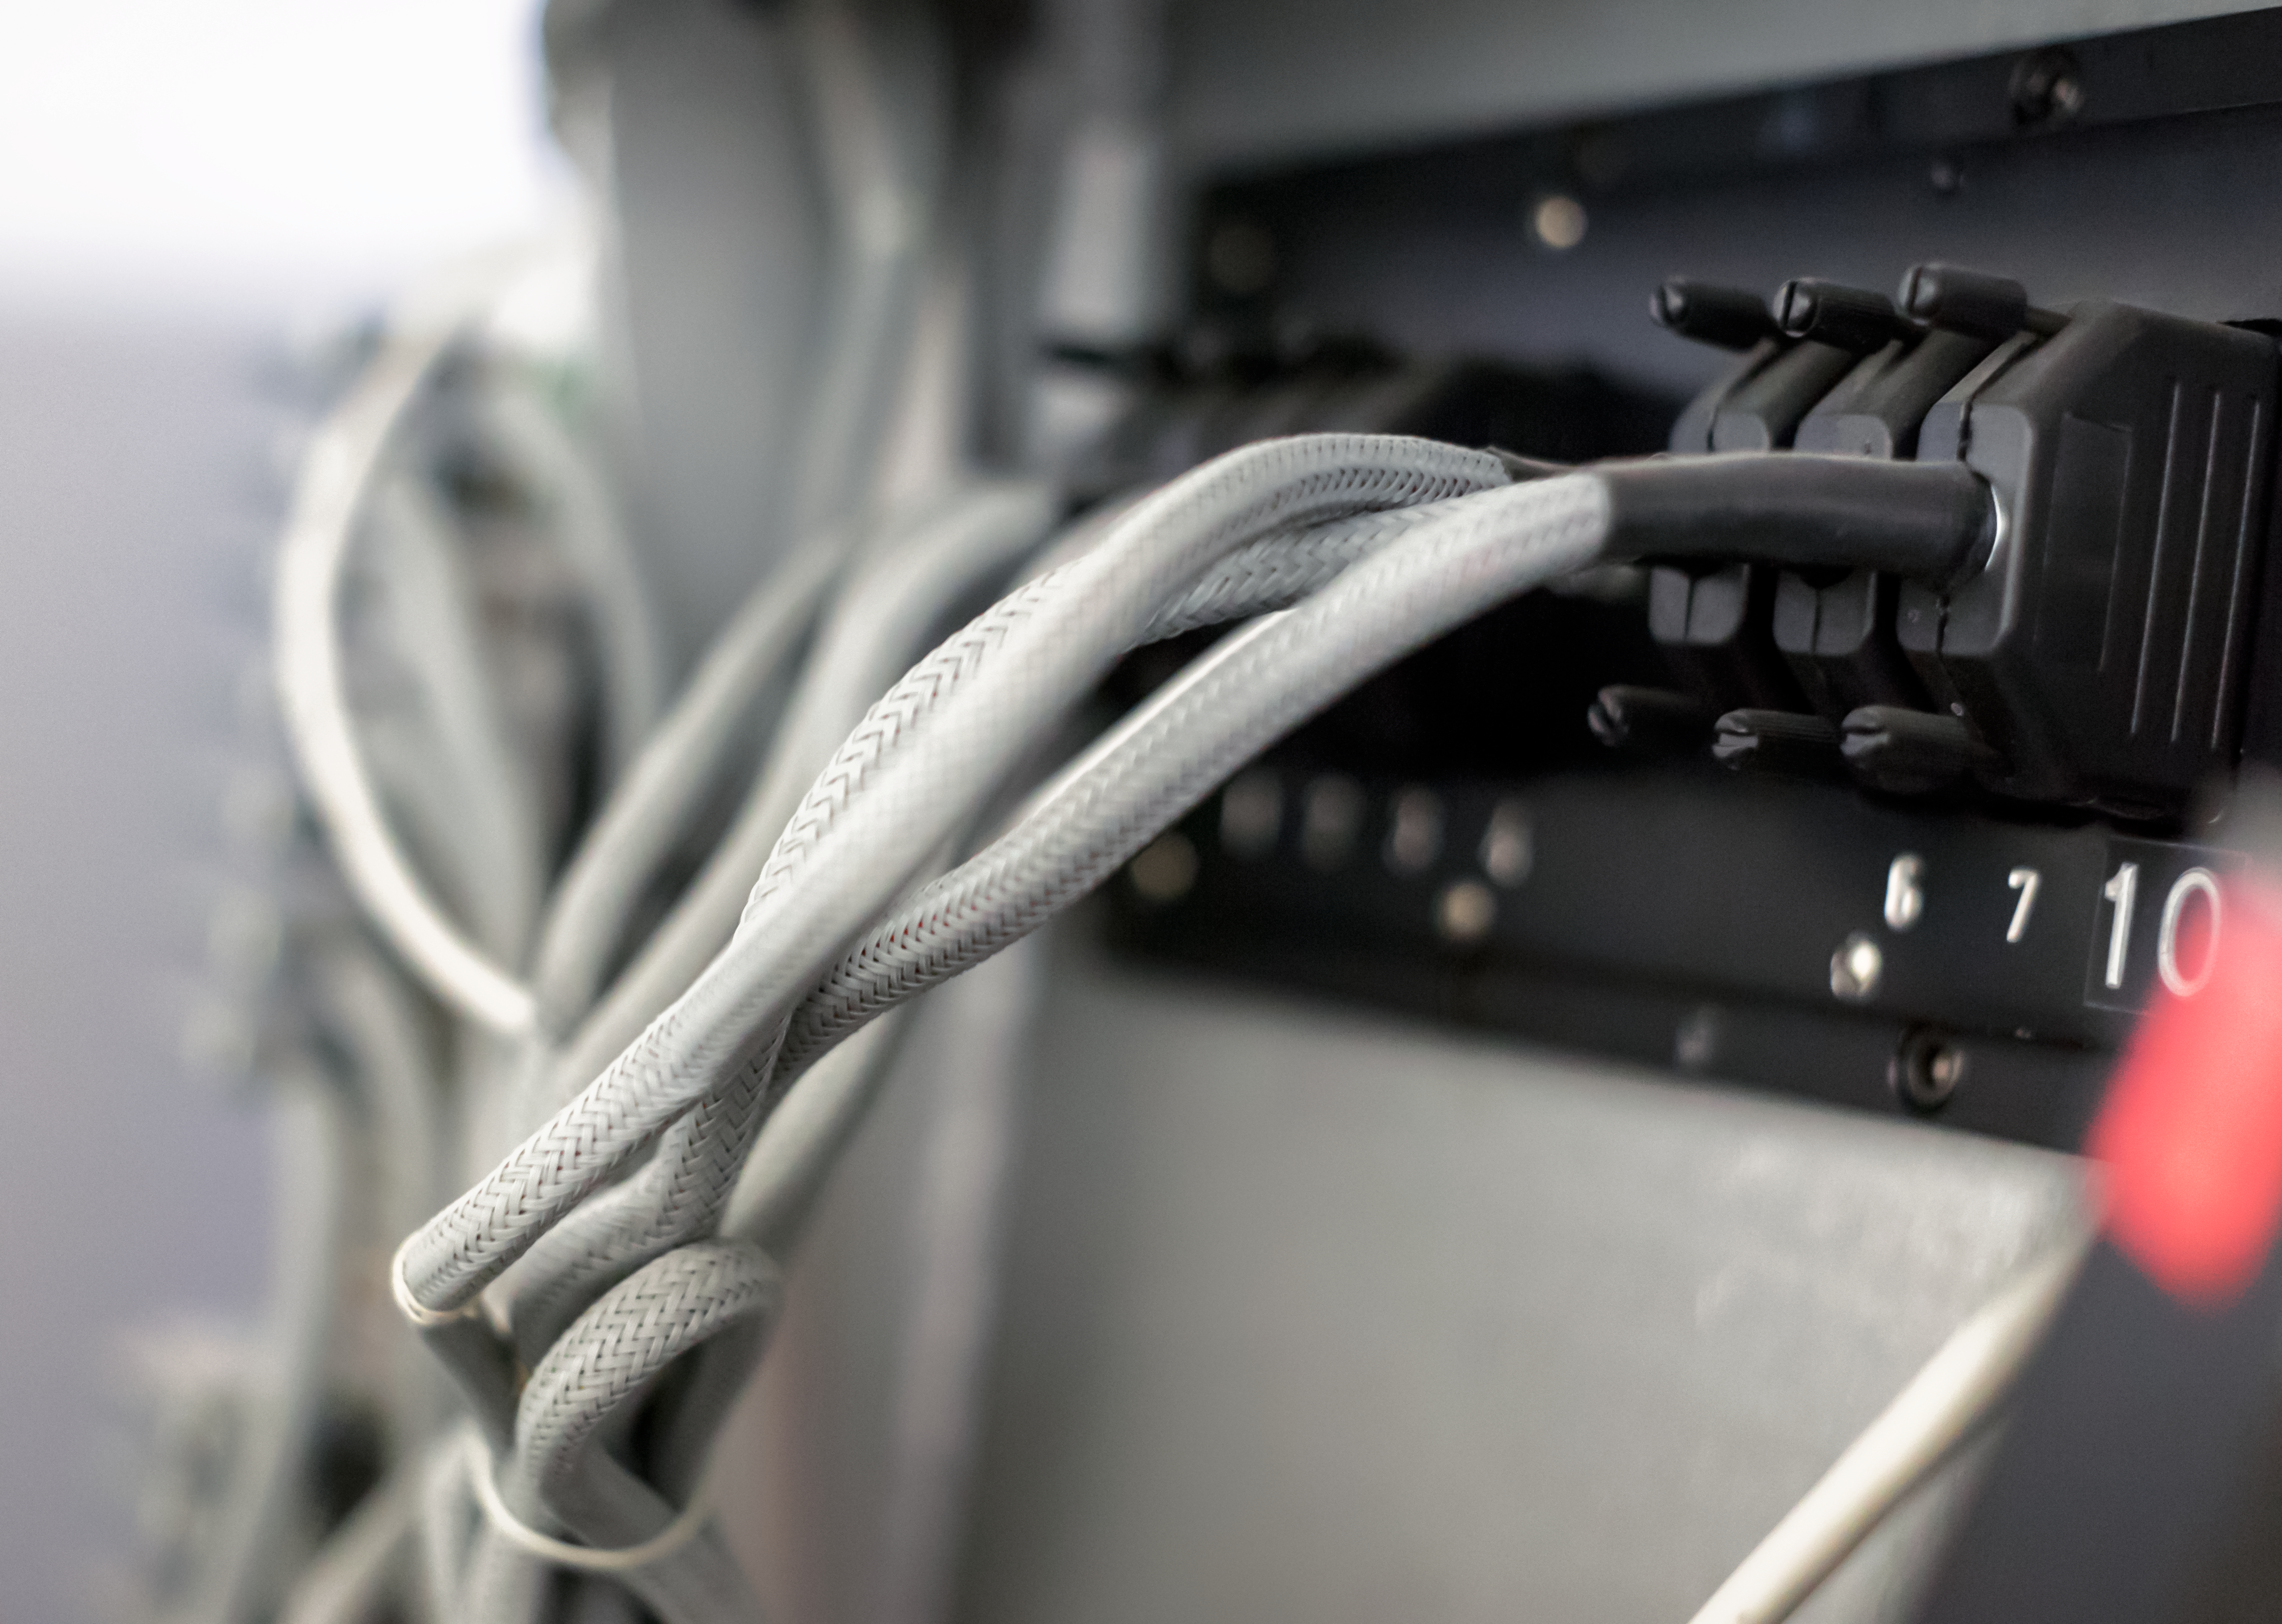

Divide and conquer

Detail of the CASPEC instrument at the La Silla Observatory.

Credit: ESO